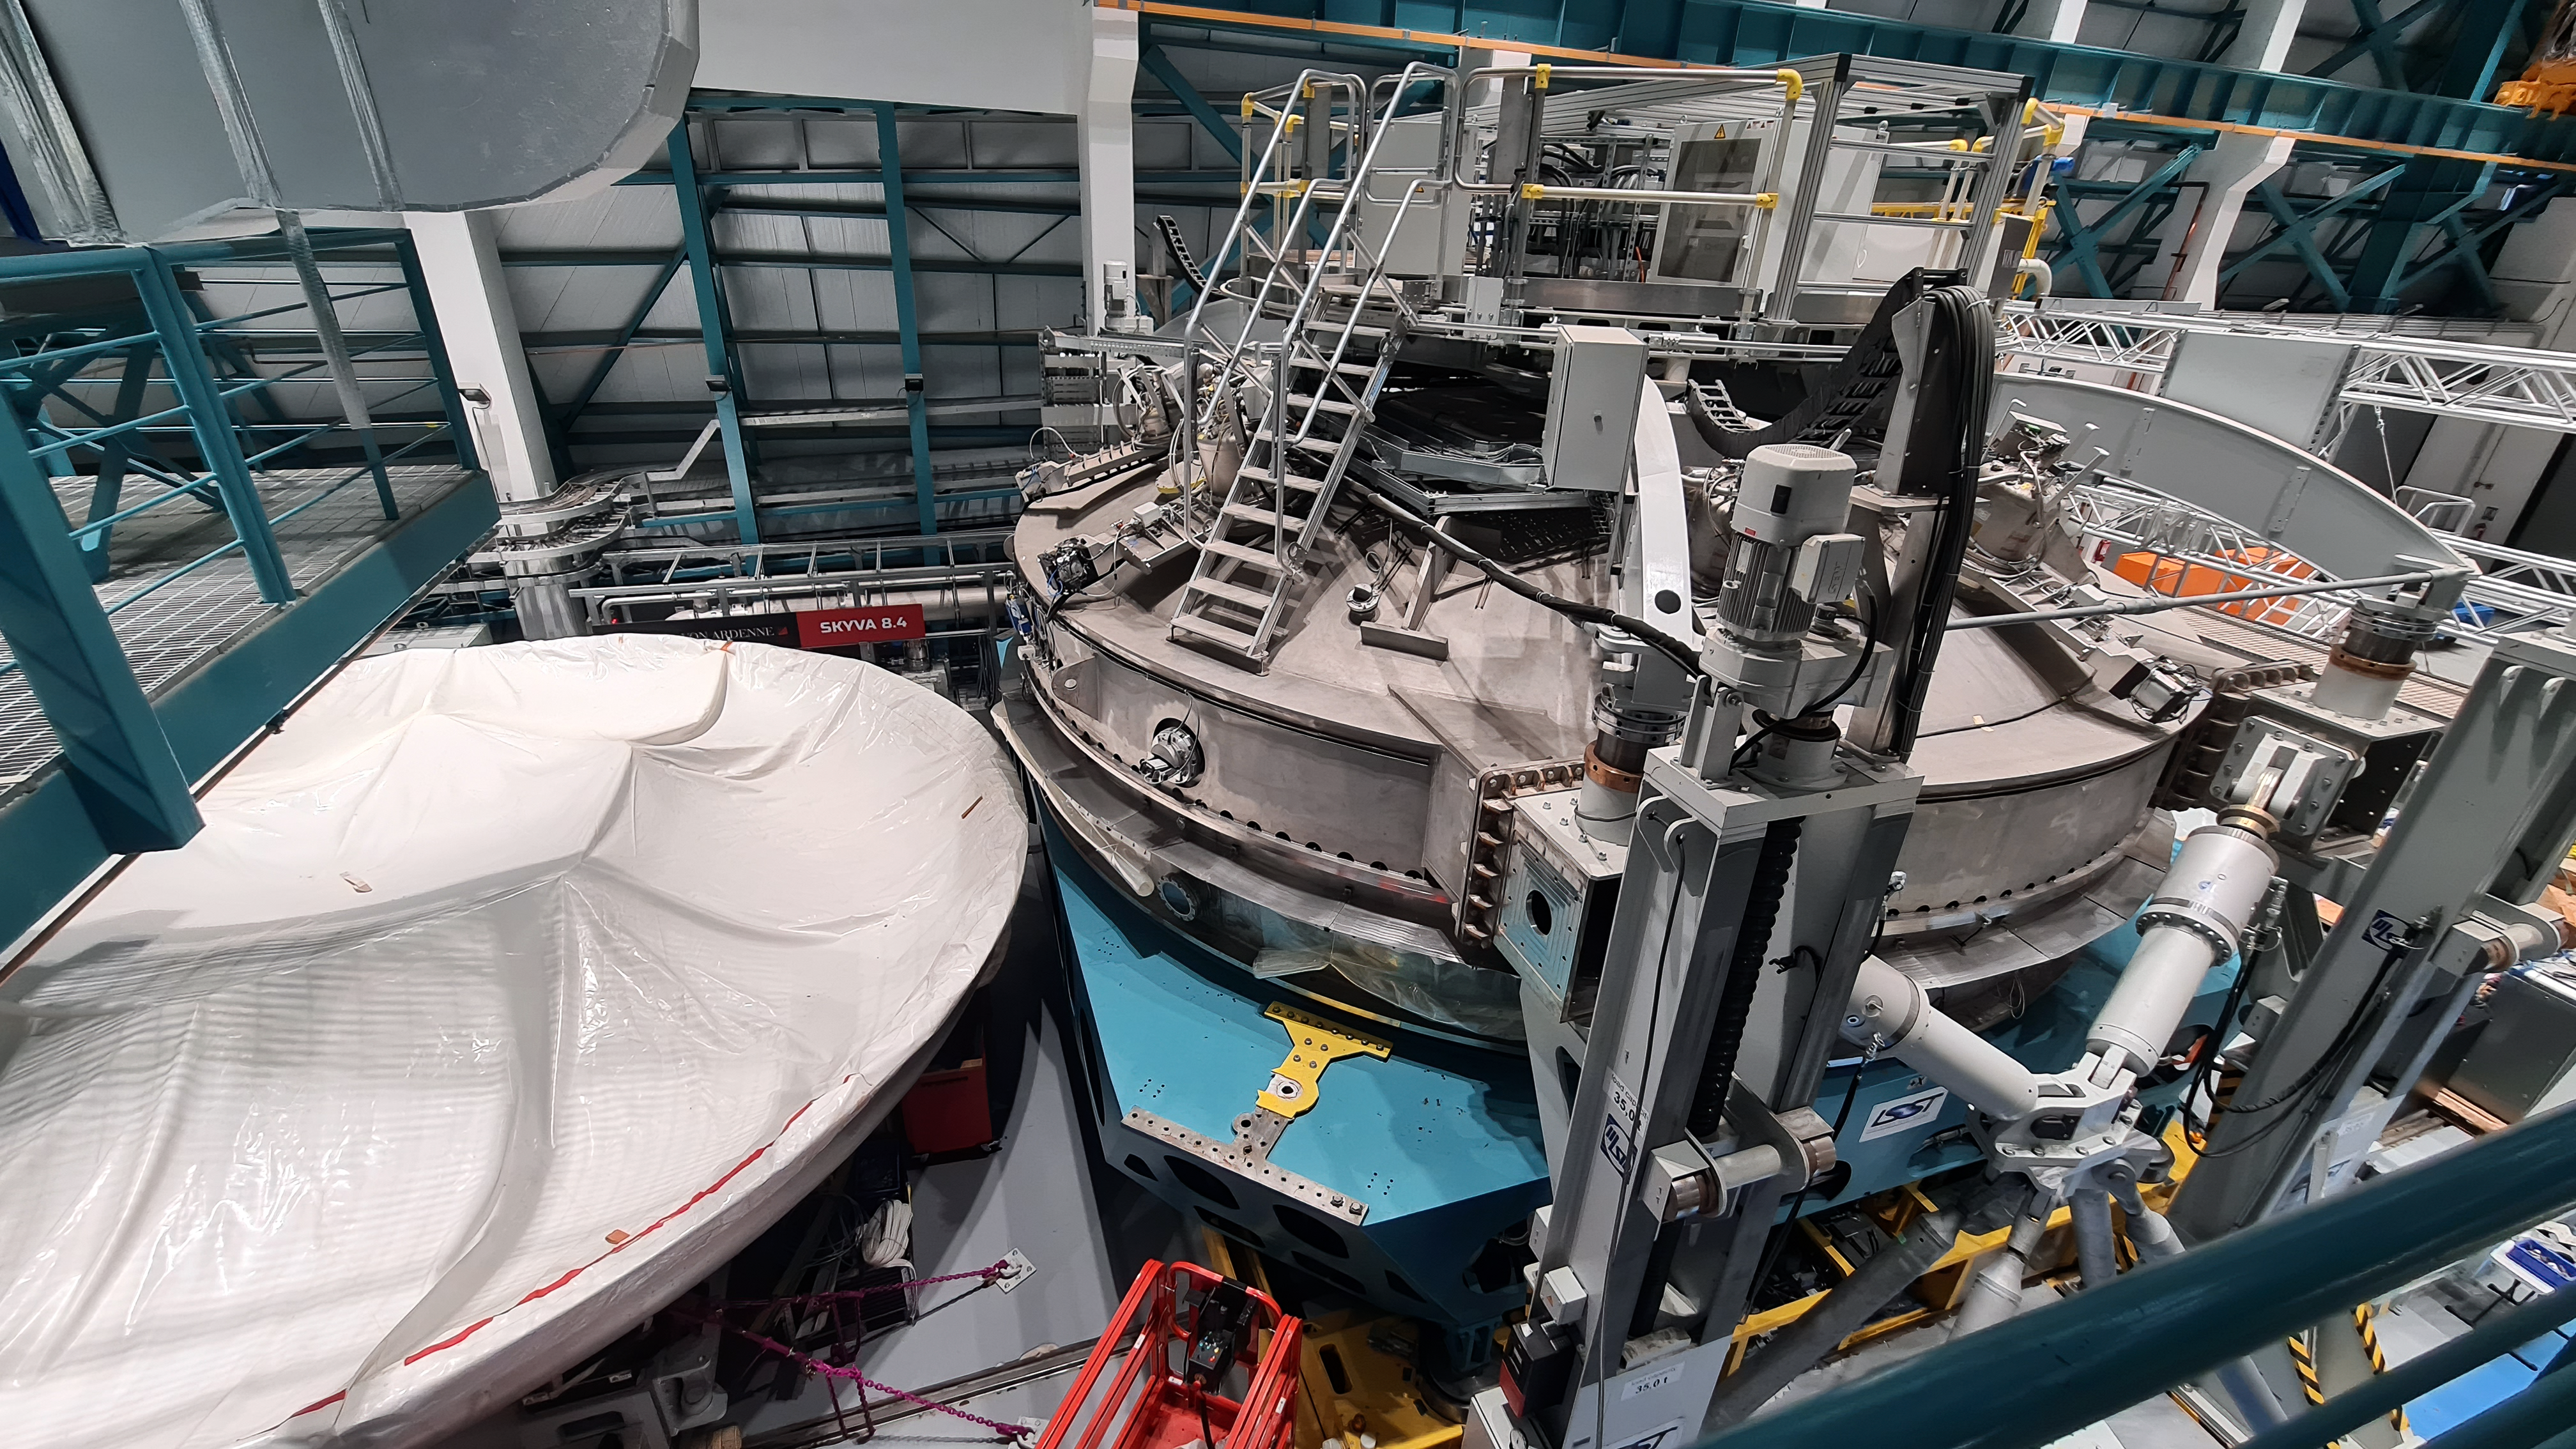

Vera C. Rubin Observatory 22 June 2020

An inspection of the summit 22 June 2020.

Credit: Rubin Observatory/NSF/AURA